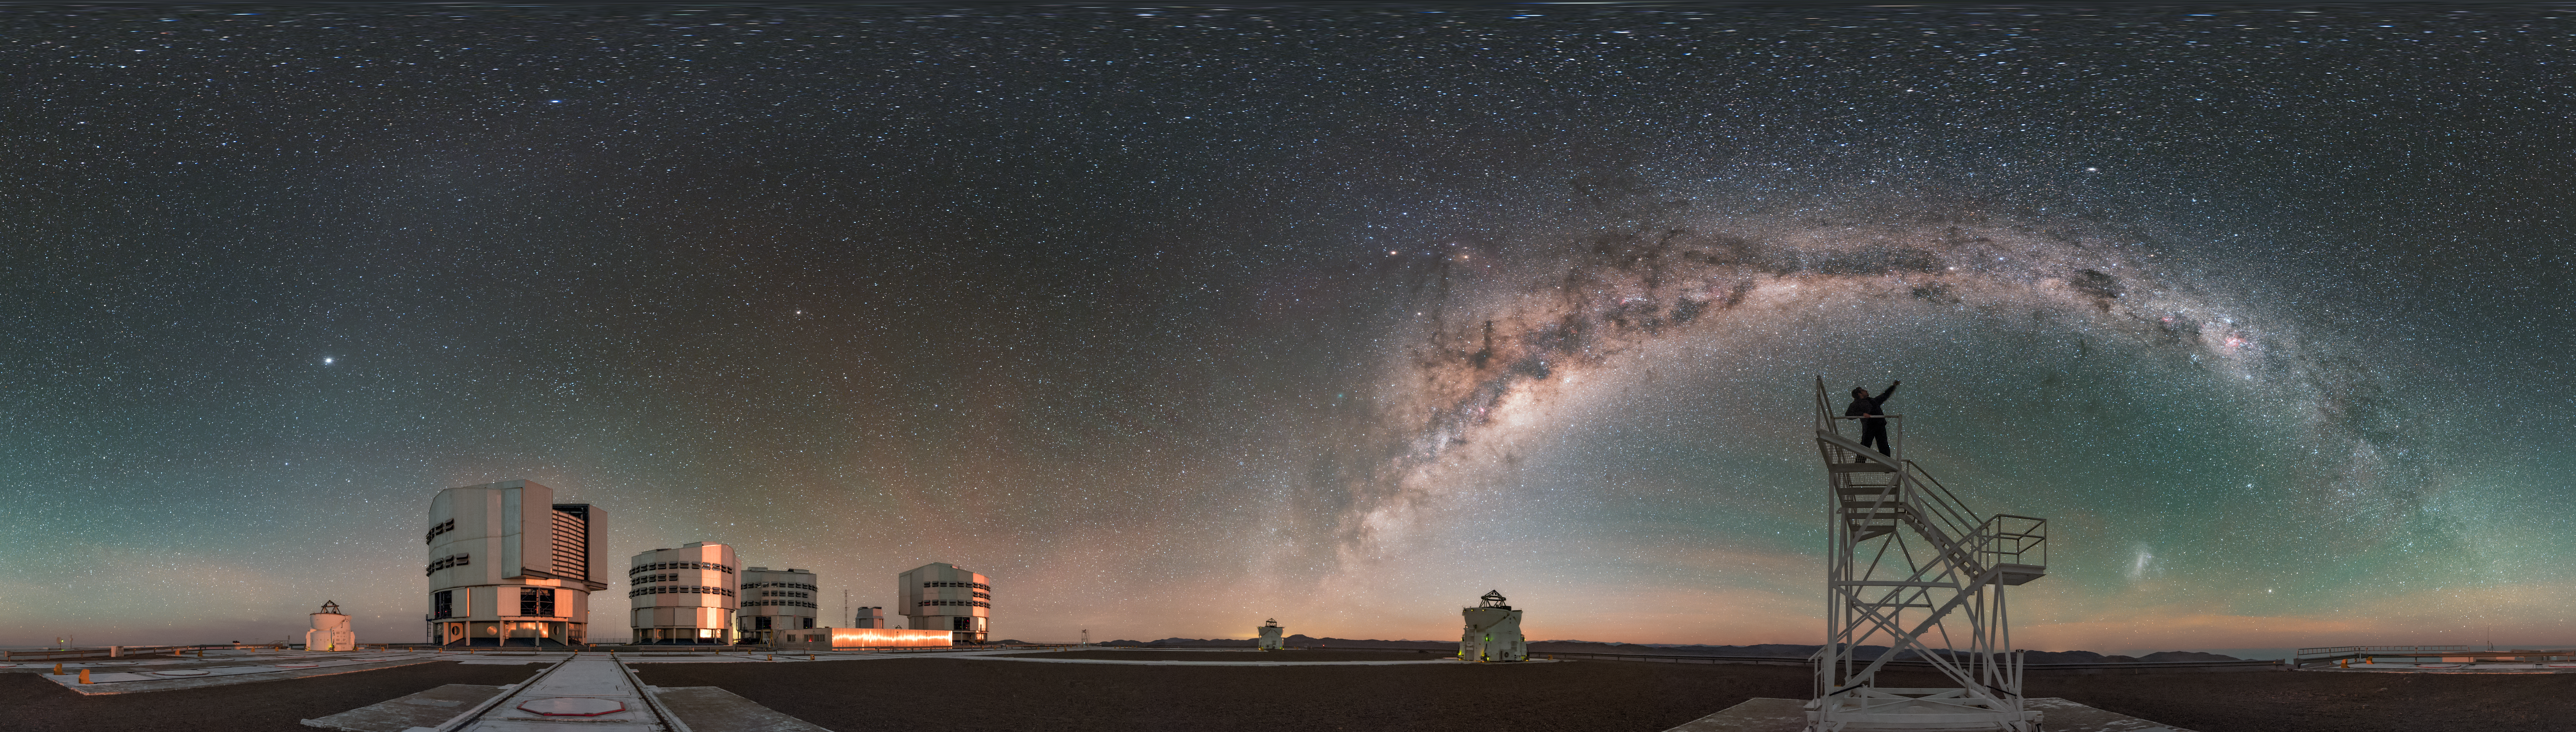

The UHD Universe

In 2016, a team of four world-class astrophotographers and videographers journeyed to ESO’s Paranal Observatory in Chile. Their goal? To capture striking views of the Universe in ultra high definition (UHD) and fulldome formats — perfect for use in planetarium shows! Over the course of a few weeks, the photographers gathered UHD stills, fulldome timelapses, 360-degree panoramas, and more, including a whole host of breathtaking shots of their surroundings.

One such shot is this ESO Picture of the Week, which shows Paranal — home to ESO’s Very Large Telescope (VLT) — at night. The stargazer visible to the right of the frame, pointing to the beautiful arc of the Milky Way curving overhead, is ESO Photo Ambassador Babak Tafreshi, one of the aforementioned expedition members. The constituent telescopes of the VLT can be seen scattered across the left of the frame (the four boxy Unit Telescopes, and three of the four rounder Auxiliary Telescopes).

The products returned by ESO’s 2016 UHD Expedition are being used by the ESO Supernova Planetarium & Visitor Centre, which opened in May 2018. The ESO Supernova is a collaboration between ESO and the Heidelberg Institute for Theoretical Studies, and the building was donated by German foundation the Klaus Tschira Stiftung.

Credit: ESO/B. Tafreshi